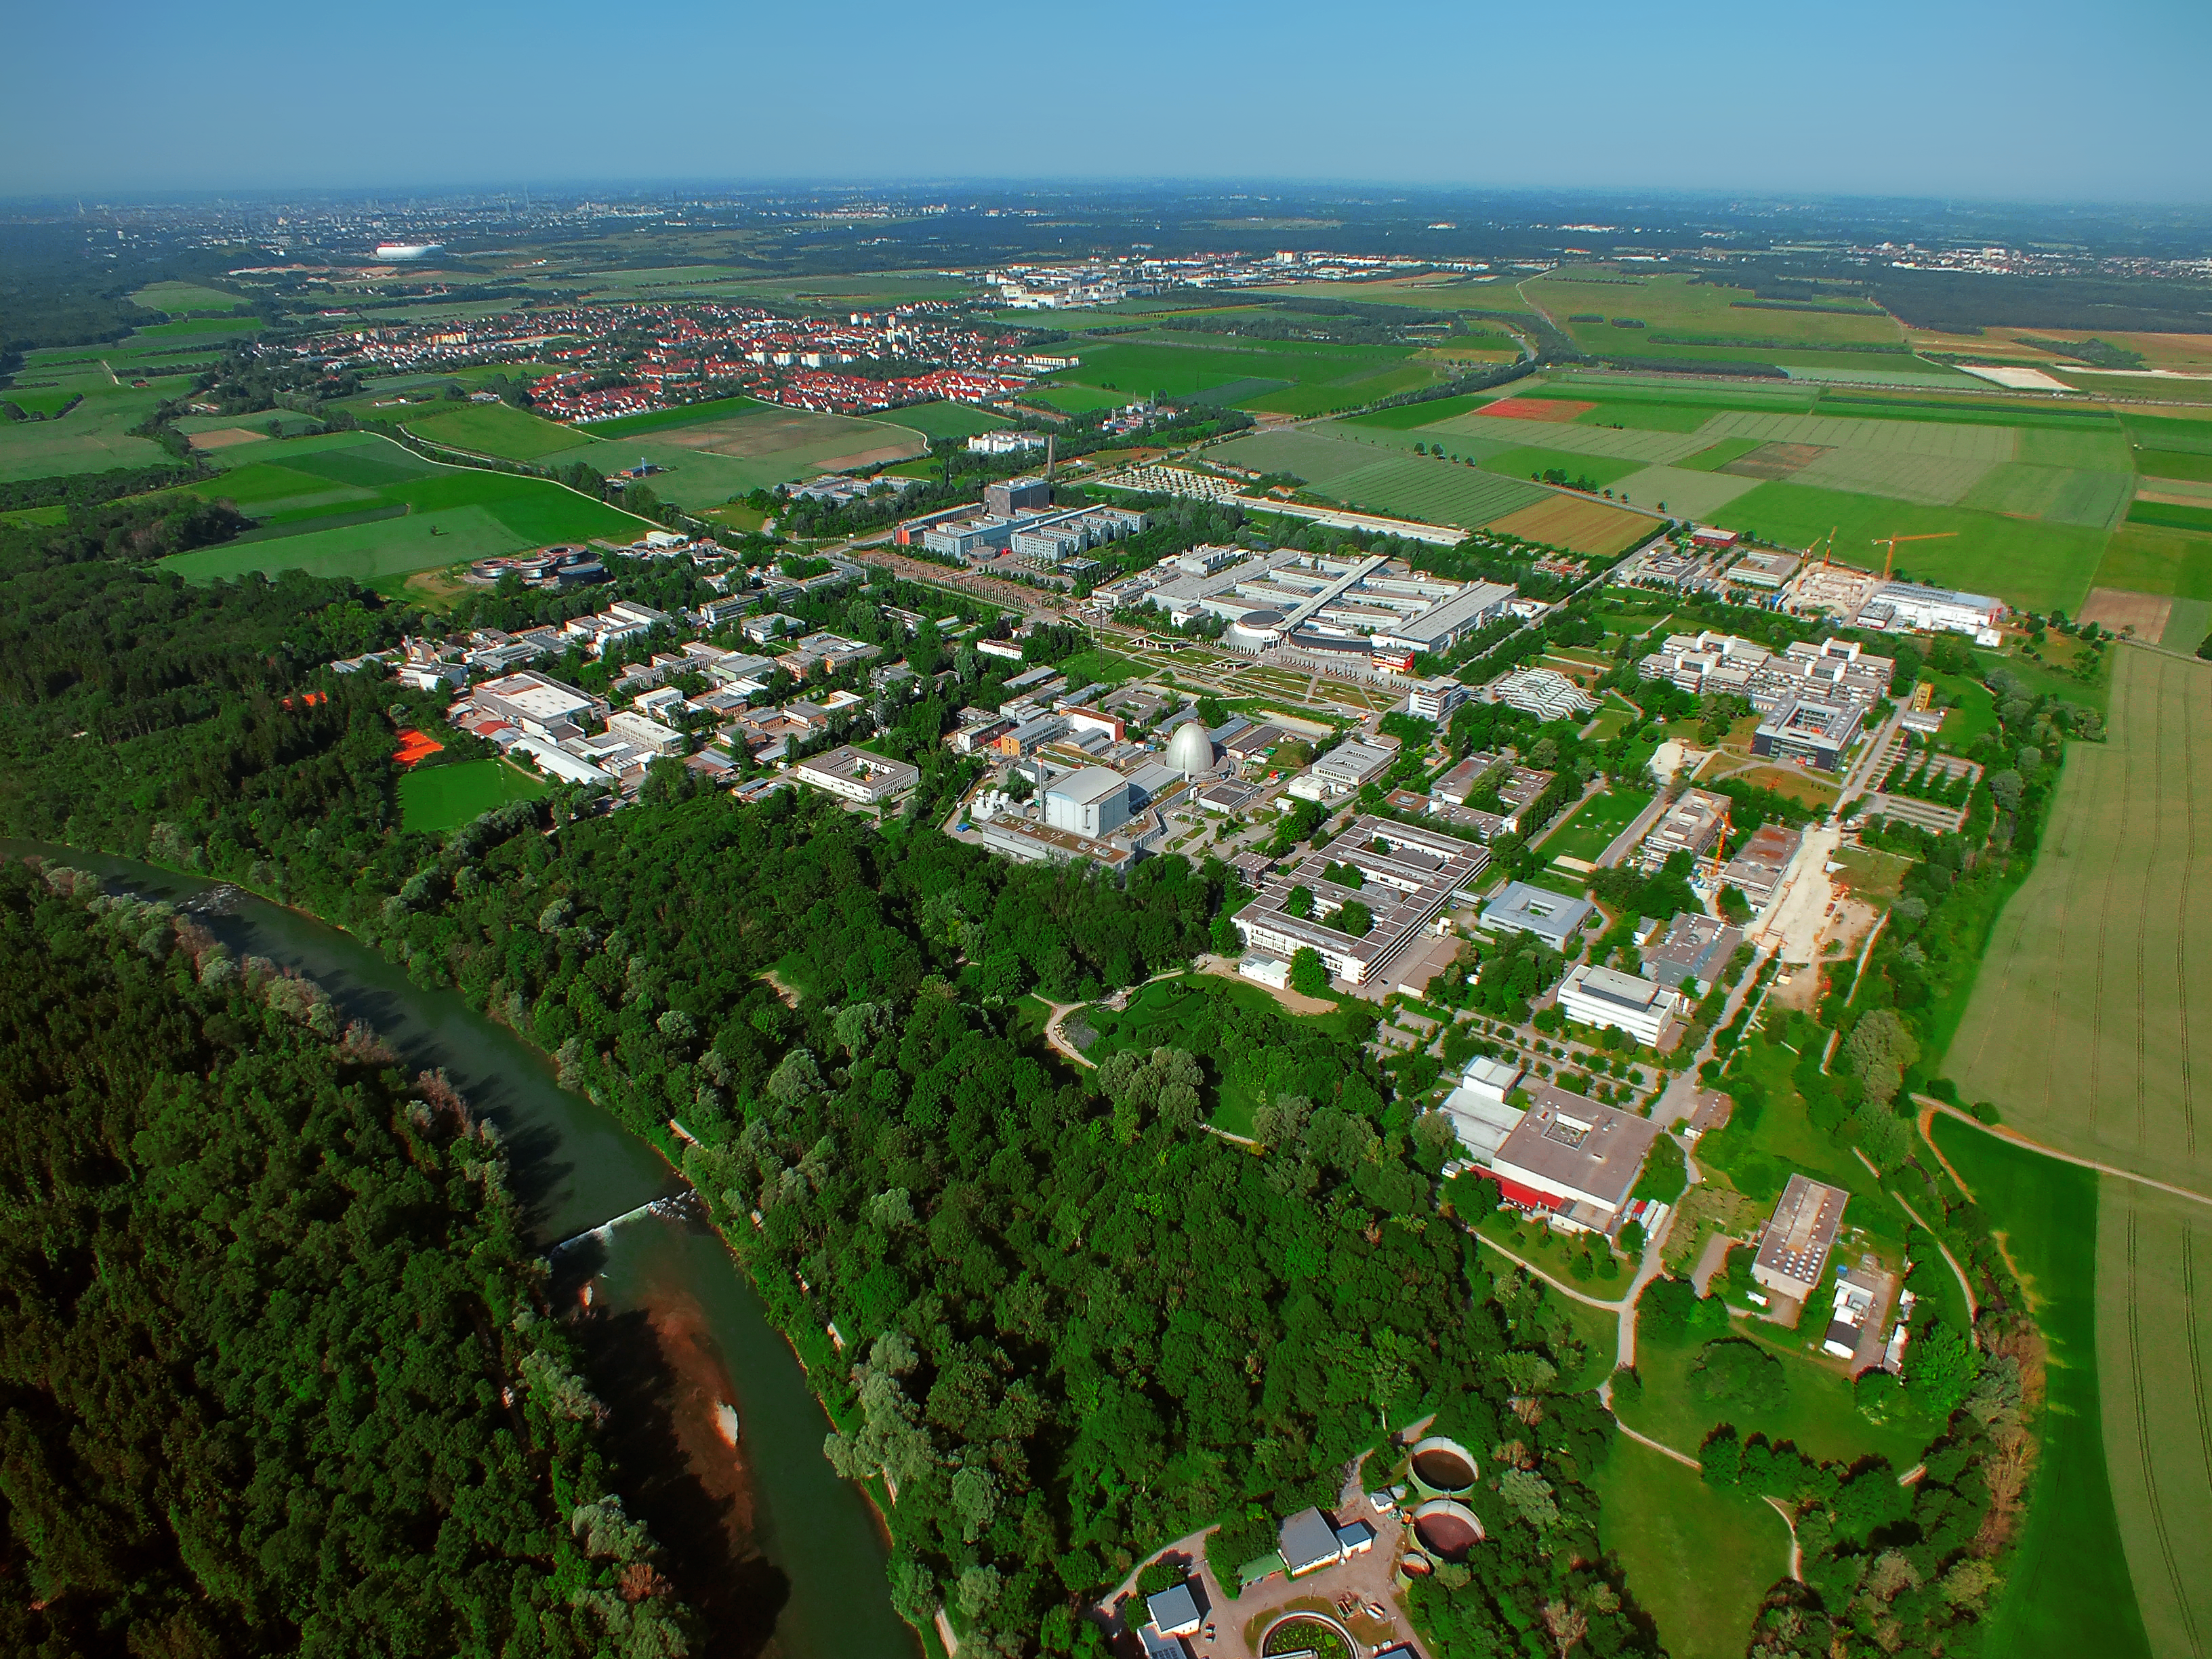

Aerial view of the Garching campus

This image shows the Science Campus of Garching, which is also home to the ESO Headquarters, as well as its surrounding. In the centre of the image the egg-formed atomic reactor is visible, in the foreground the Isar river and in the back the buildings of the city Garching.

Credit: ESO/E. Graf